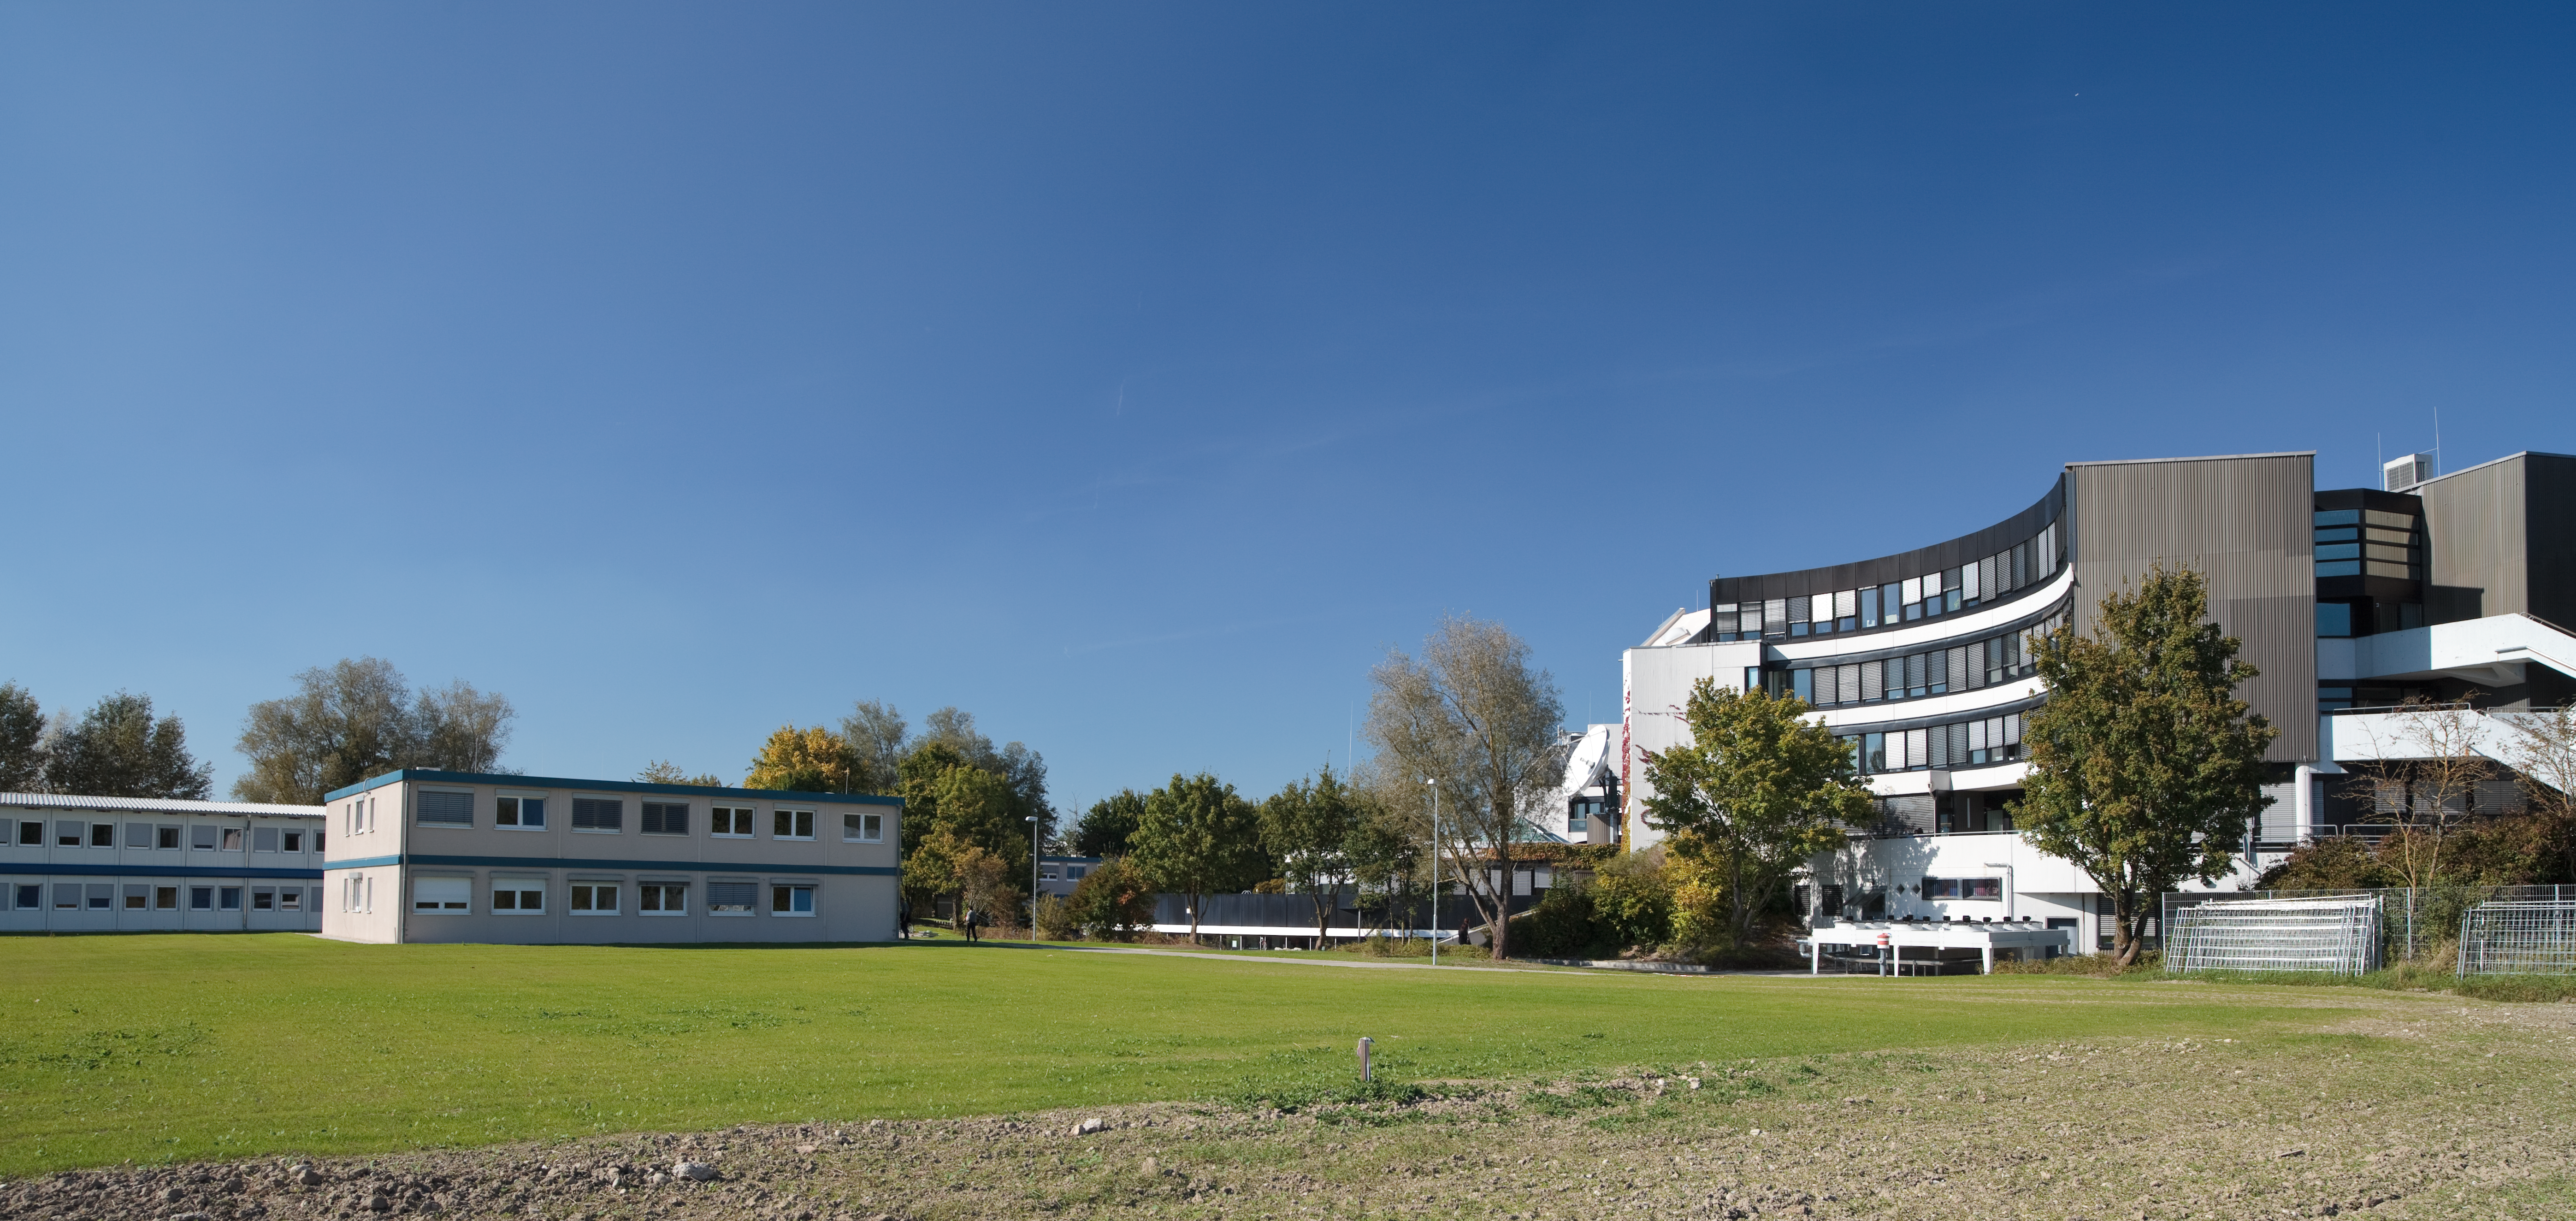

New temporary offices at ESO Headquarters

ESO has grown significantly since 1980, when its European staff originally moved from offices at CERN to a dedicated headquarters building in Garching, near Munich, Germany. In the intervening three decades the number of ESO’s member states has increased from six to fourteen, and the organisation has achieved milestones such as the First Light of the New Technology Telescope at La Silla and of the Very Large Telescope at Paranal, becoming in the process the most productive observatory in the world. Today, ESO is constructing the Atacama Large Millimeter/submillimeter Array at Chajnantor in collaboration with international partners, and is in the detailed design phase of a 40-metre-class European Extremely Large Telescope, which will be “the world’s biggest eye on the sky”.

Over the years, the number of ESO staff working in Garching has increased from about 100 to about 450, as the organisation has grown and tackled these exciting new projects. When the capacity of the headquarters building was exceeded, it became necessary to rent additional office space elsewhere on the Garching Forschungszentrum research campus. A recent development during the summer of 2010 is the construction of several new temporary office buildings, seen on the left in this photograph, which are immediately adjacent to the main headquarters (on the right). These buildings make it possible to bring more of the ESO Garching staff onto the main headquarters site from their scattered offices around the campus, so that people can work more easily together. It is planned that a new permanent building, next to the original headquarters, will be constructed for offices and meeting facilities.

Credit: ESO